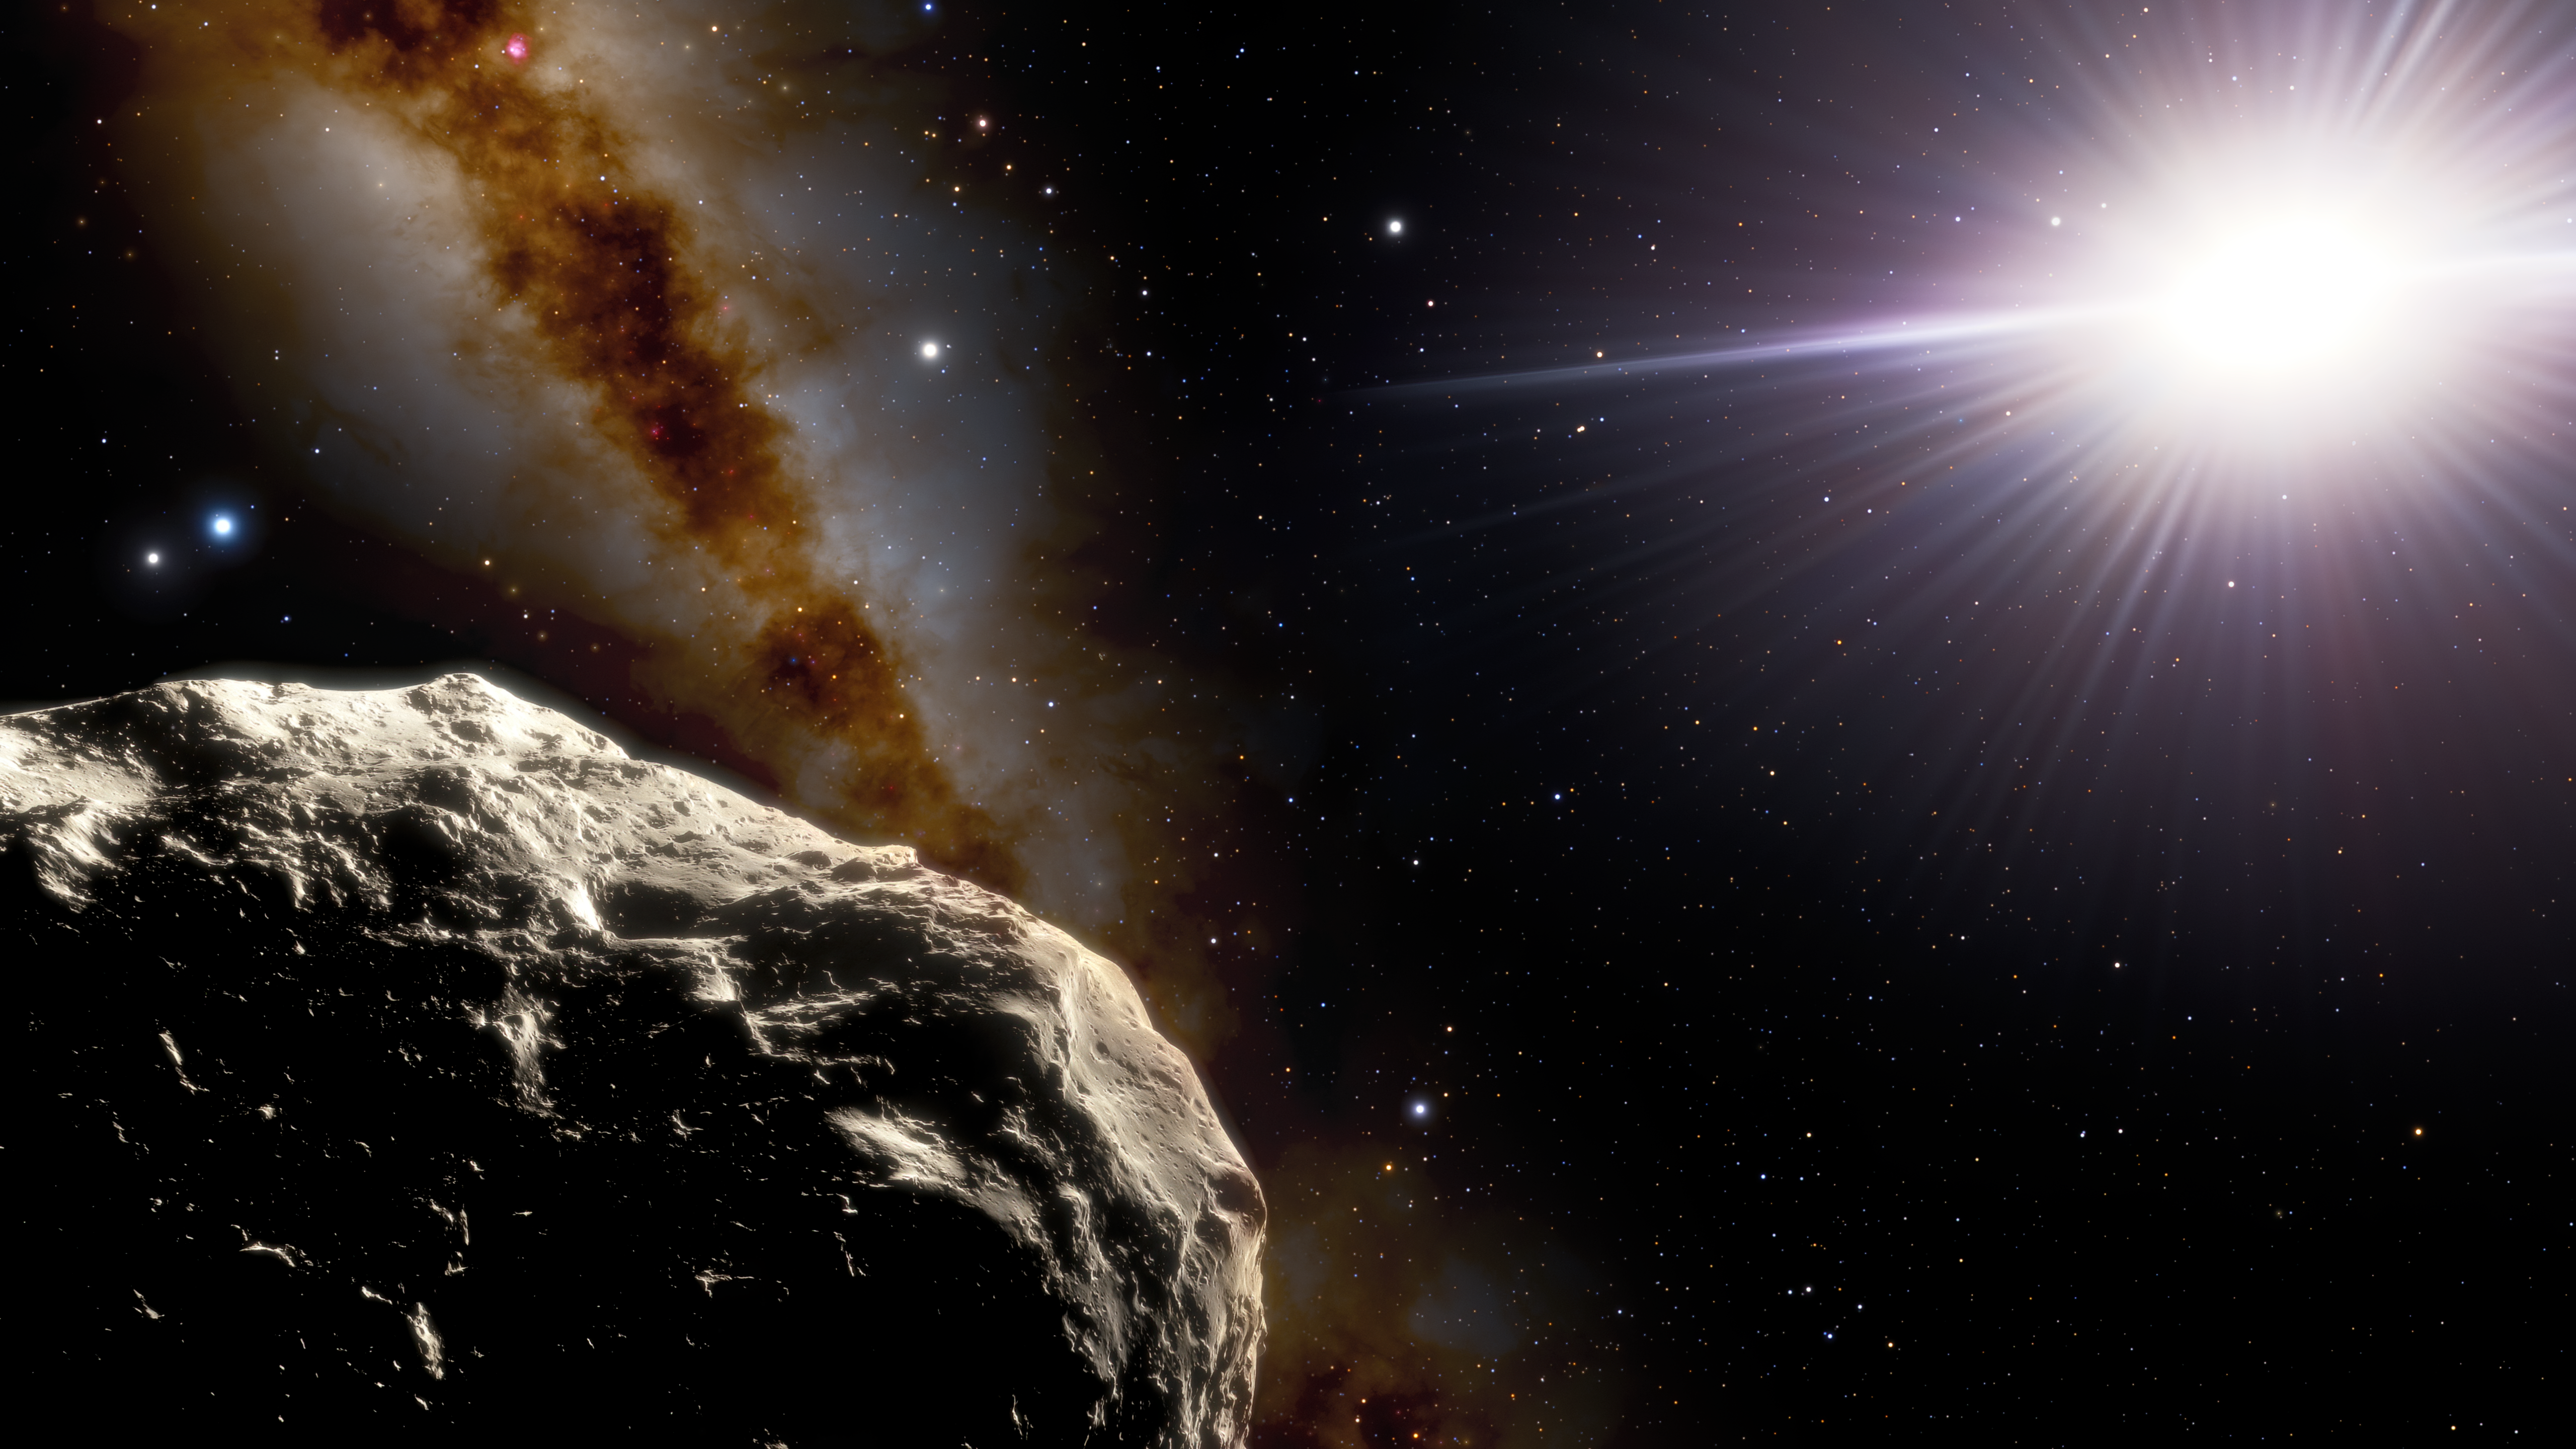

Illustration of Trojan Asteroid 2020 XL5

Using the 4.1-meter SOAR (Southern Astrophysical Research) Telescope on Cerro Pachón in Chile, astronomers have confirmed that an asteroid discovered in 2020 by the Pan-STARRS1 survey, called 2020 XL5, is an Earth Trojan (an Earth companion following the same path around the Sun as Earth does) and revealed that it is much larger than the only other Earth Trojan known. In this illustration, the asteroid is shown in the foreground in the lower left. The two bright points above it on the far left are Earth (right) and the Moon (left). The Sun appears on the right.

Credit: NOIRLab/NSF/AURA/J. da Silva/Spaceengine Acknowledgment: M. Zamani (NSF NOIRLab)